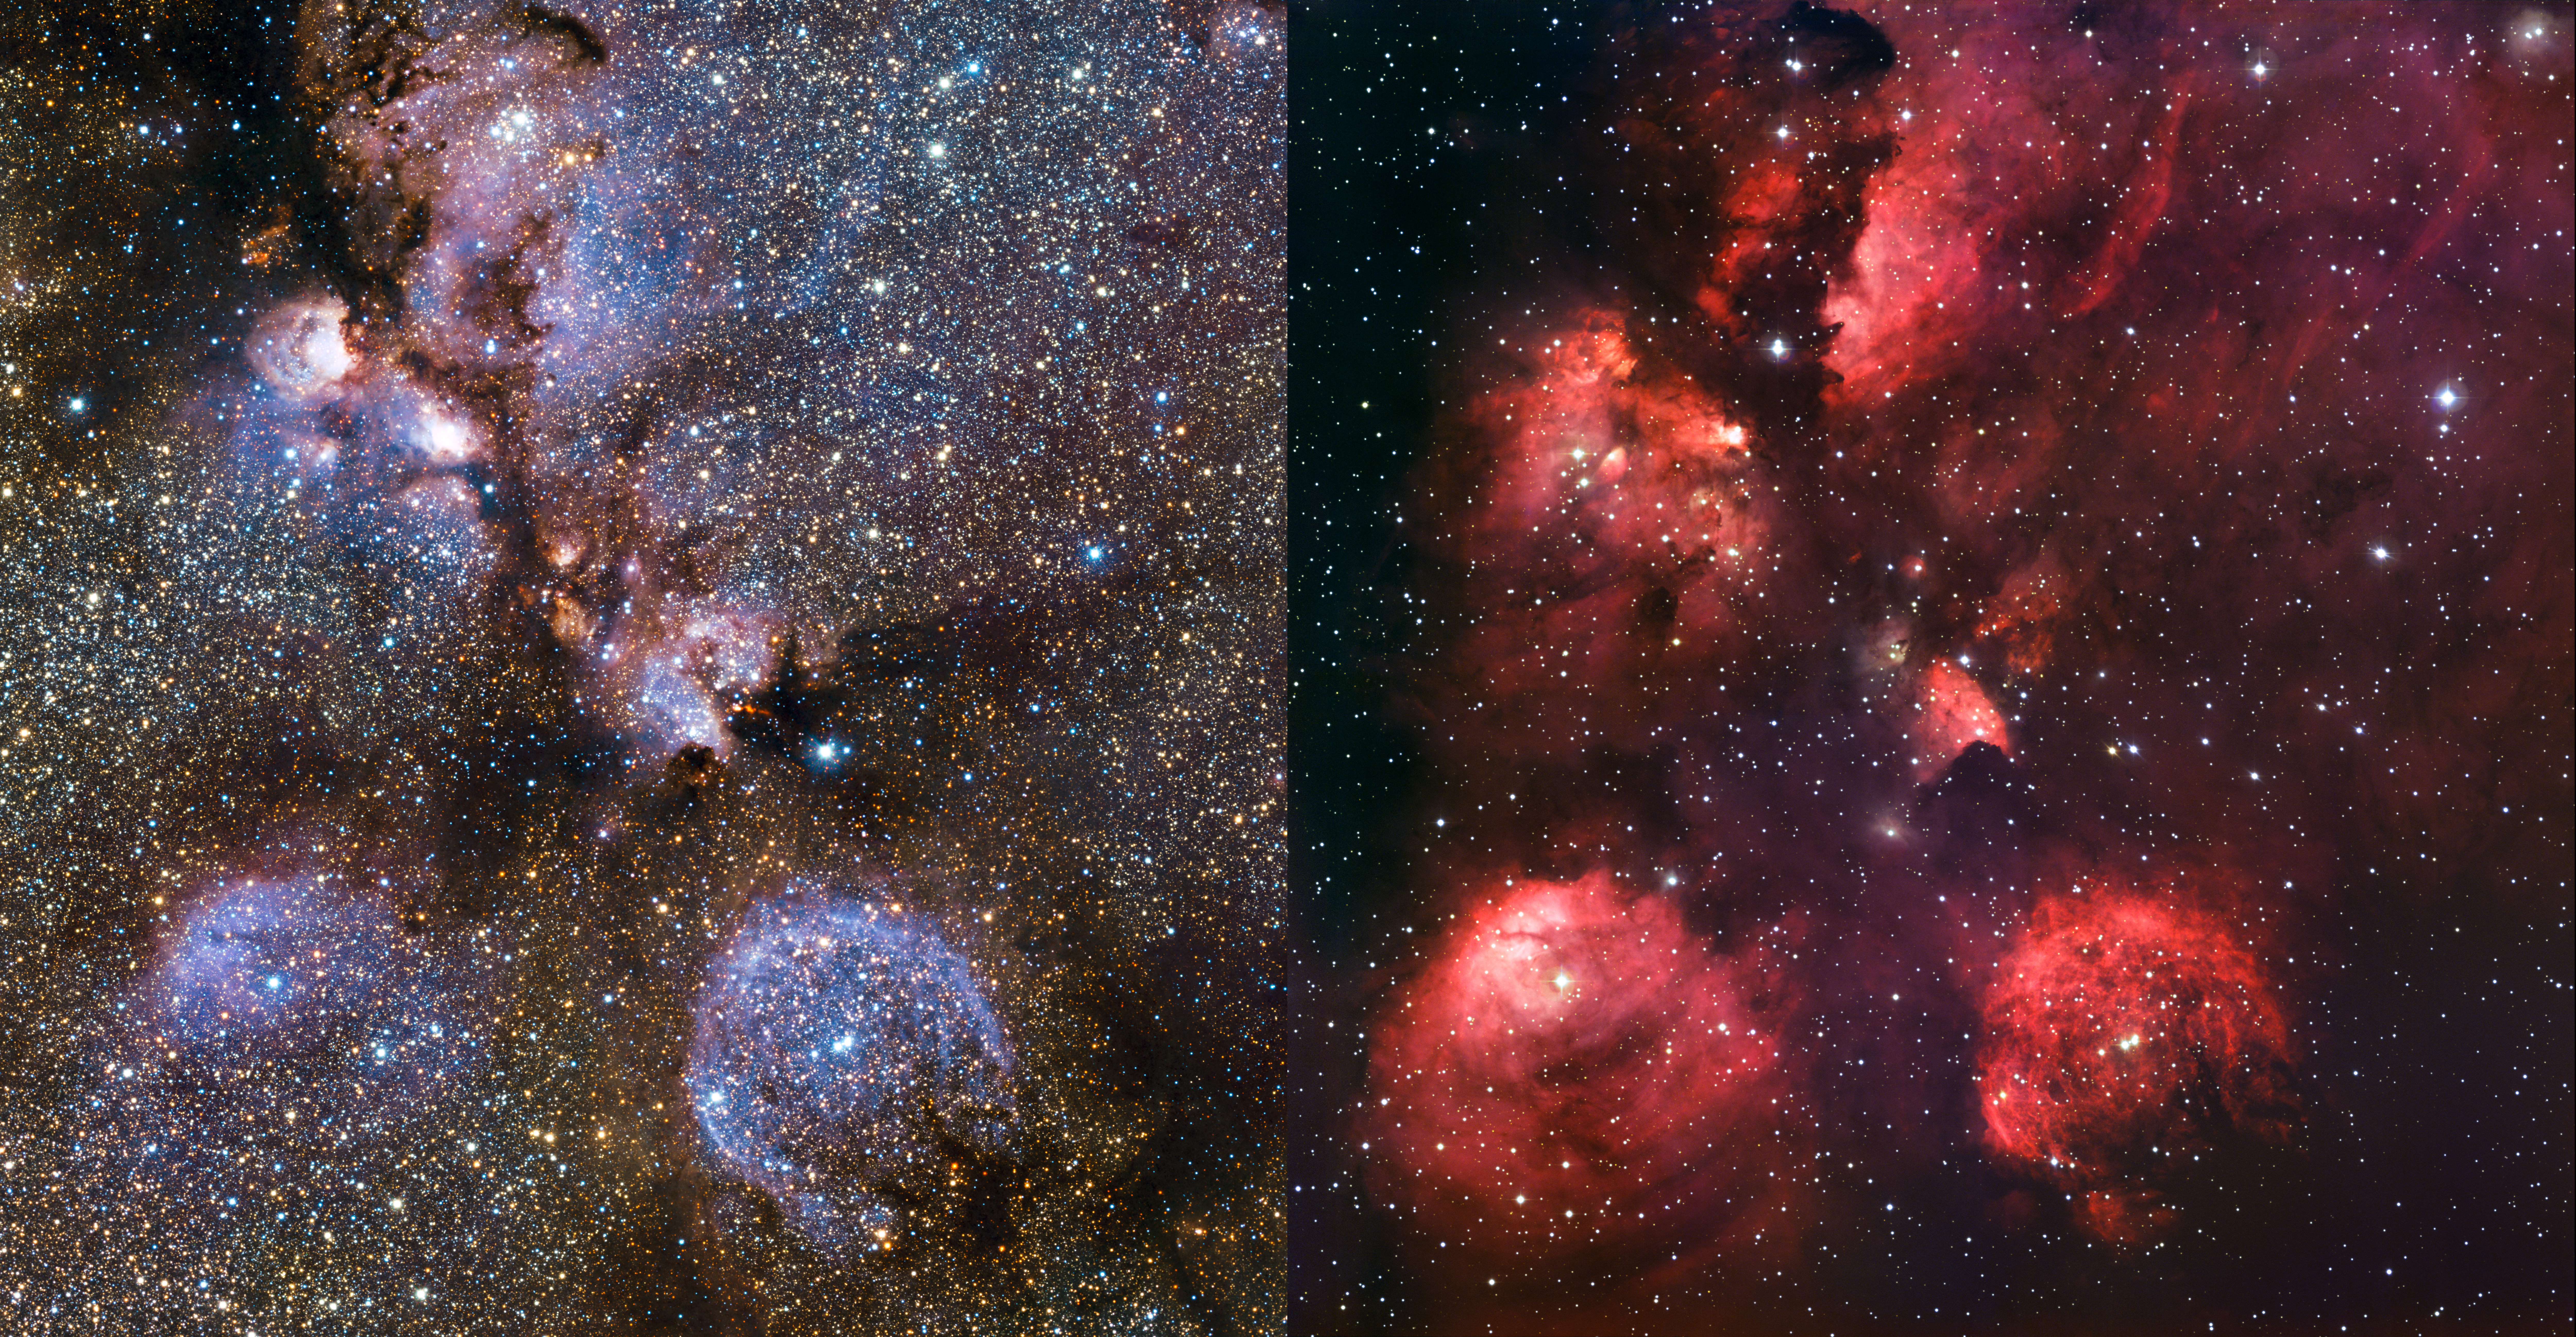

An infrared/visible comparison view of the Cat’s Paw Nebula

This image compares infrared and visible views of the Cat’s Paw Nebula. The visible light image (right) was taken with the Wide Field Imager on the 2.2-metre MPG/ESO telescope at La Silla in Chile (eso1003). The new infrared image (left) was taken with the VISTA telescope at ESO’s Paranal Observatory. In the infrared, the dust that obscures many stars becomes nearly transparent, revealing a whole host of new stars that are otherwise invisible.

Credit: ESO/J. Emerson/VISTA Acknowledgment: Cambridge Astronomical Survey Unit